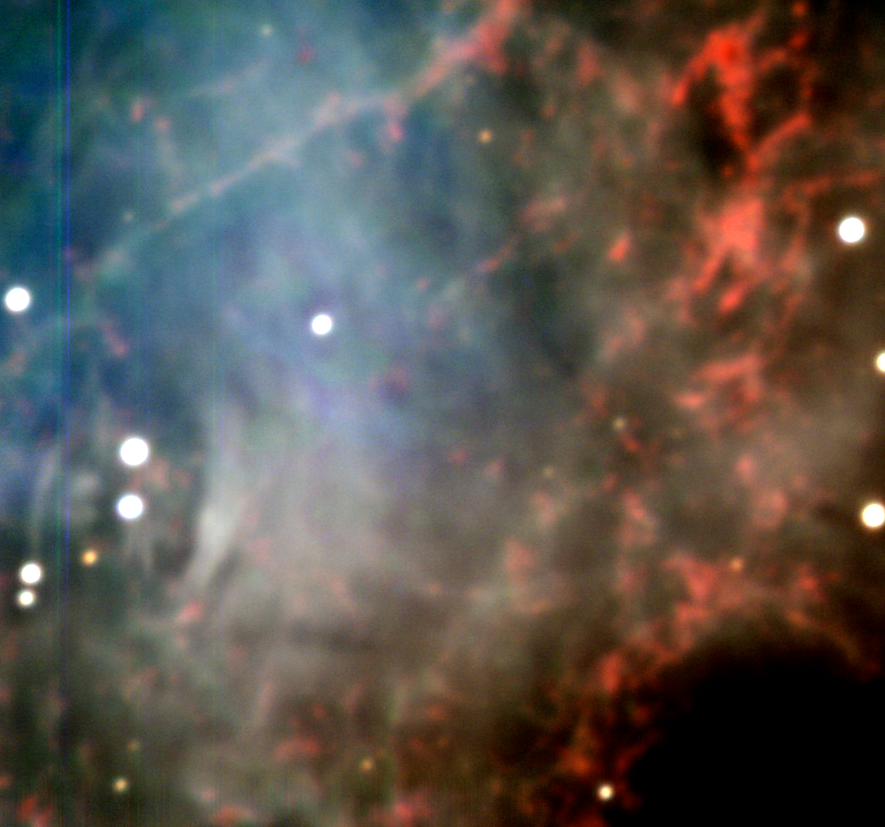

Centre of the Crab Nebula

This is the central region of the Crab Nebula, the famous supernova remnant in the constellation Taurus (The Bull). It was obtained early in the night of "First Light" with the third 8.2-m VLT Unit Telescope, MELIPAL. It is a composite of several 30-sec exposures with the VLT Test Camera in three broad-band filters, B (here rendered as blue; most synchrotron emission), V (green) and R (red; mostly emission from hydrogen atoms). The Crab Pulsar is visible to the left; it is the lower of the two brightest stars near each other. The image quality is about 0.9 arcsec, and is completely determined by the external seeing caused by the atmospheric turbulence above the telescope at the time of the observation. The coloured, vertical lines to the left are artifacts of a "bad column" of the CCD. The field measures about 1.3 x 1.3 arcmin 2. This image may be compared with that of the same area that was obtained earlier with the FORS2 instrument at KUEYEN. (see ESO Press Photo eso9948 - The Crab Nebula in Taurus).

Credit: ESO